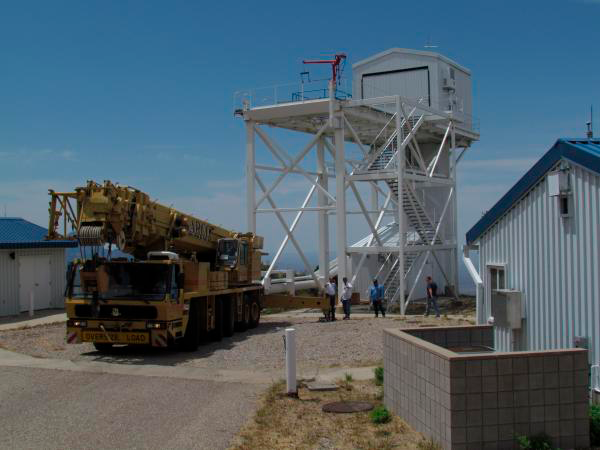

Moving Calibration Telescope to NOAO in Tucson

Calibration Telescope (formerly Calypso Telescope) arrives at its interim home at NOAO in Tucson.

Credit: Rubin Observatory/NSF/AURA